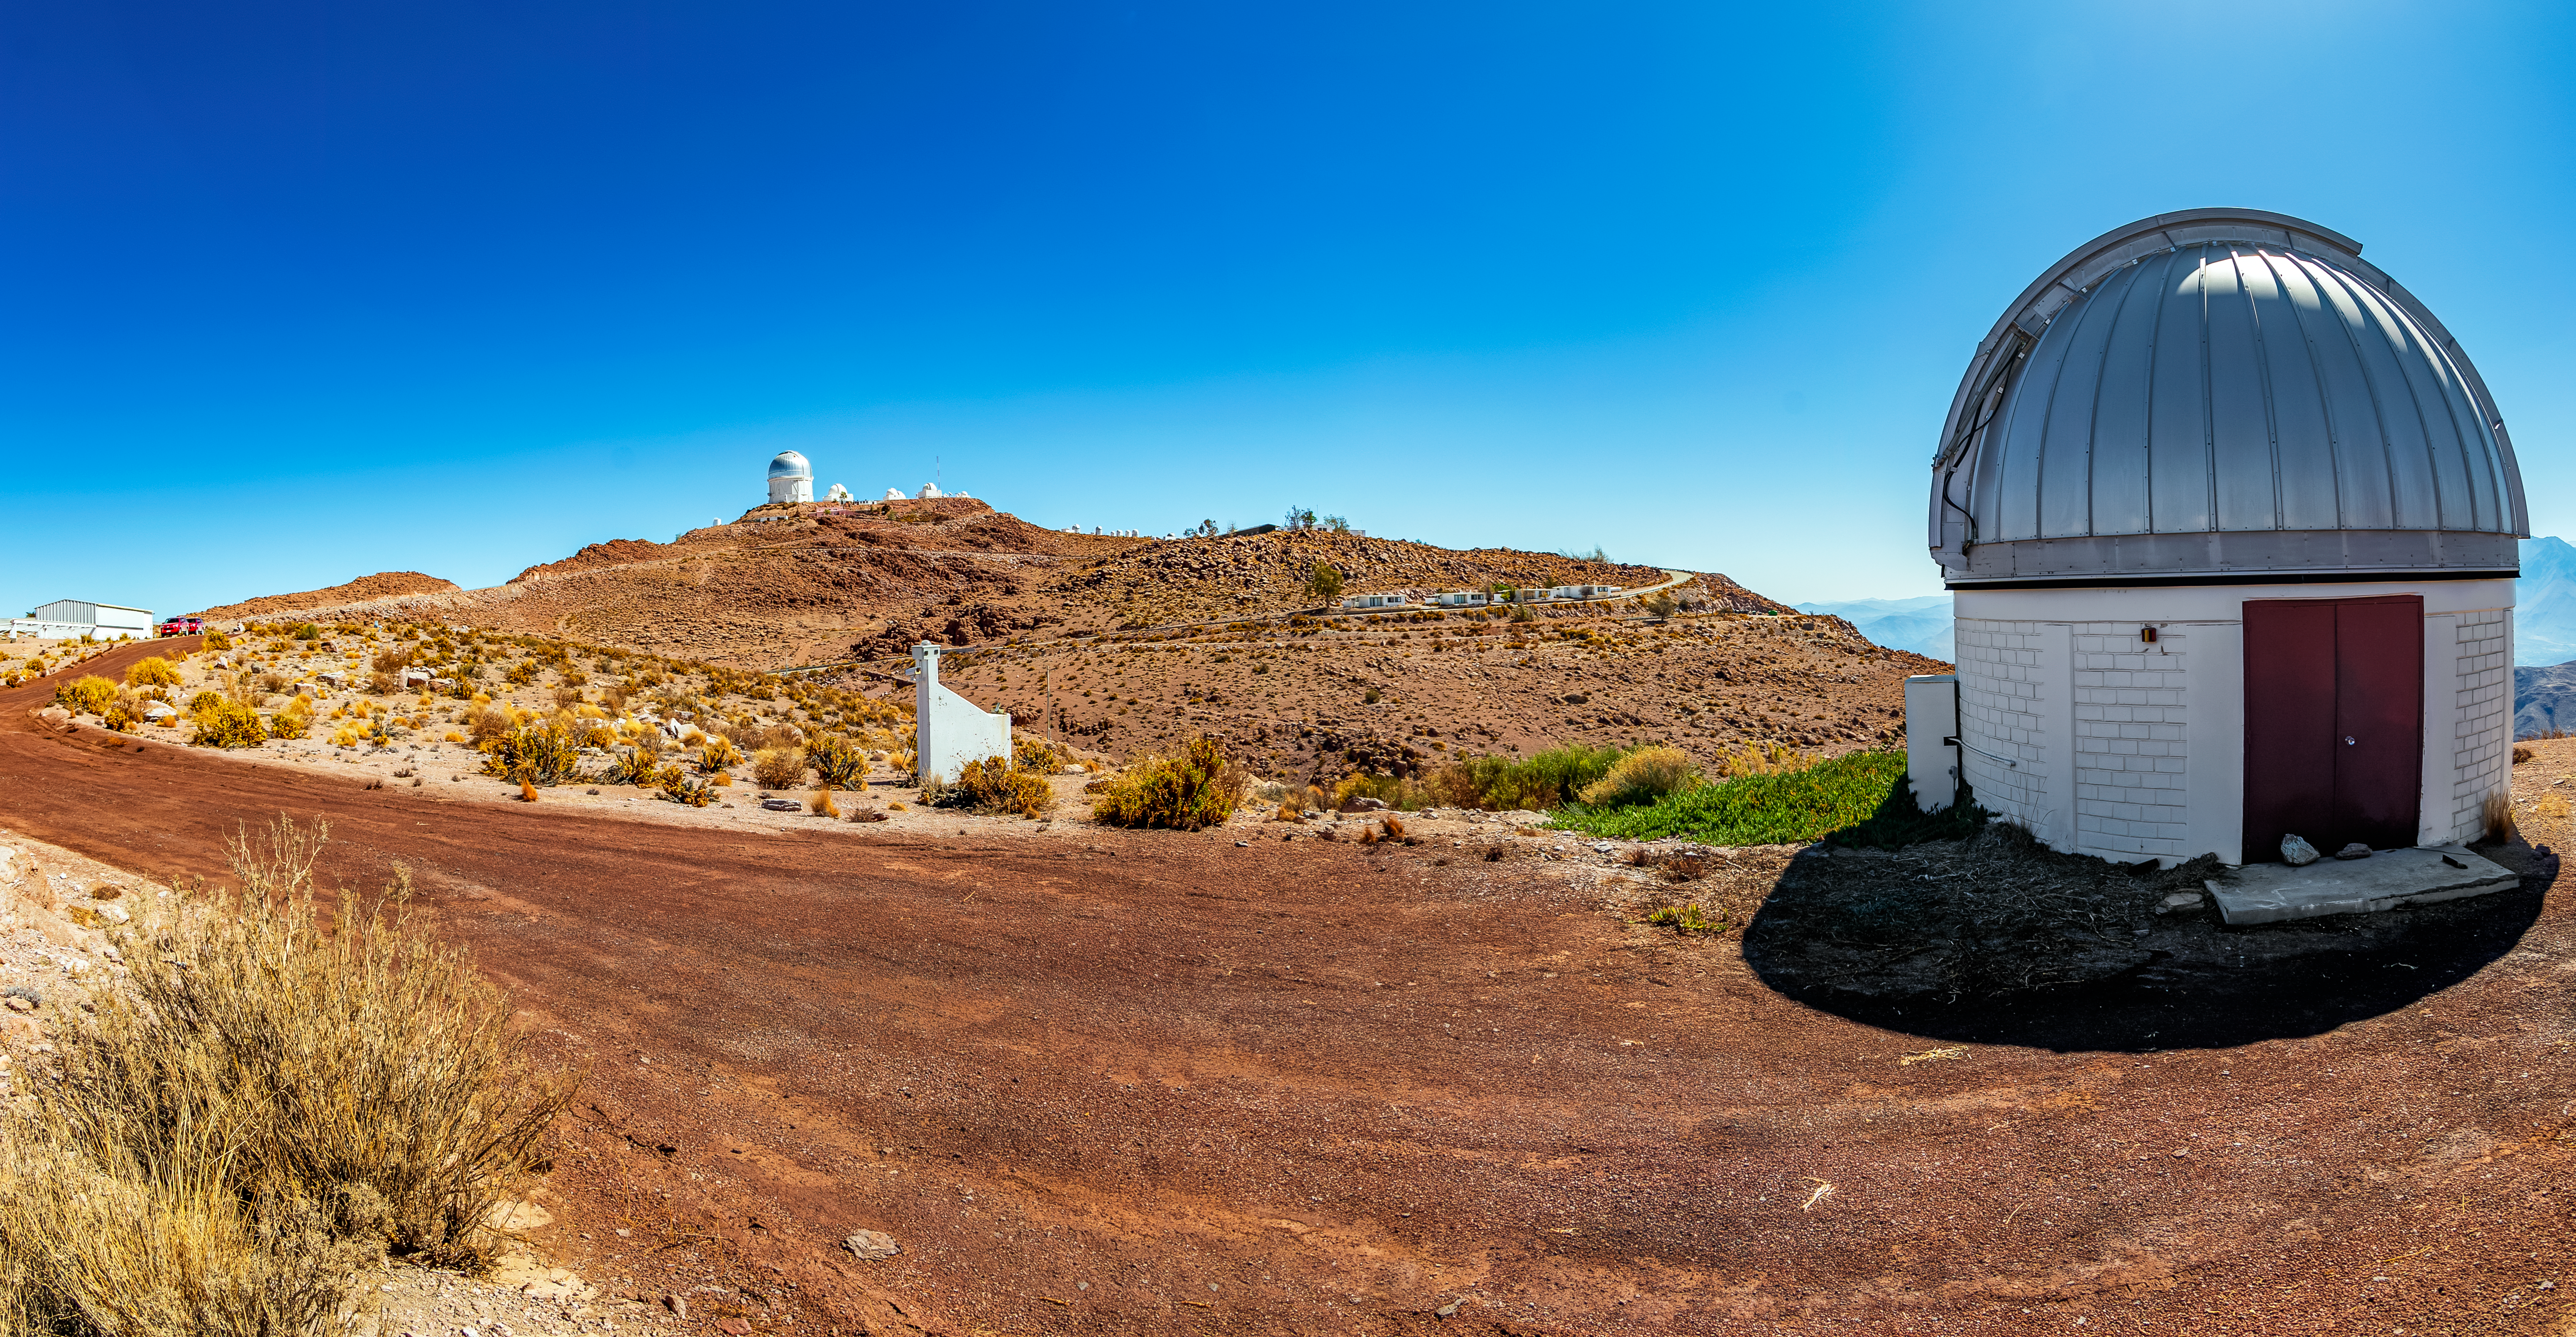

SARA Cerro Tololo Telescope

SARA Cerro Tololo Telescope

Credit: CTIO/NOIRLab/NSF/AURA/T. Matsopoulos